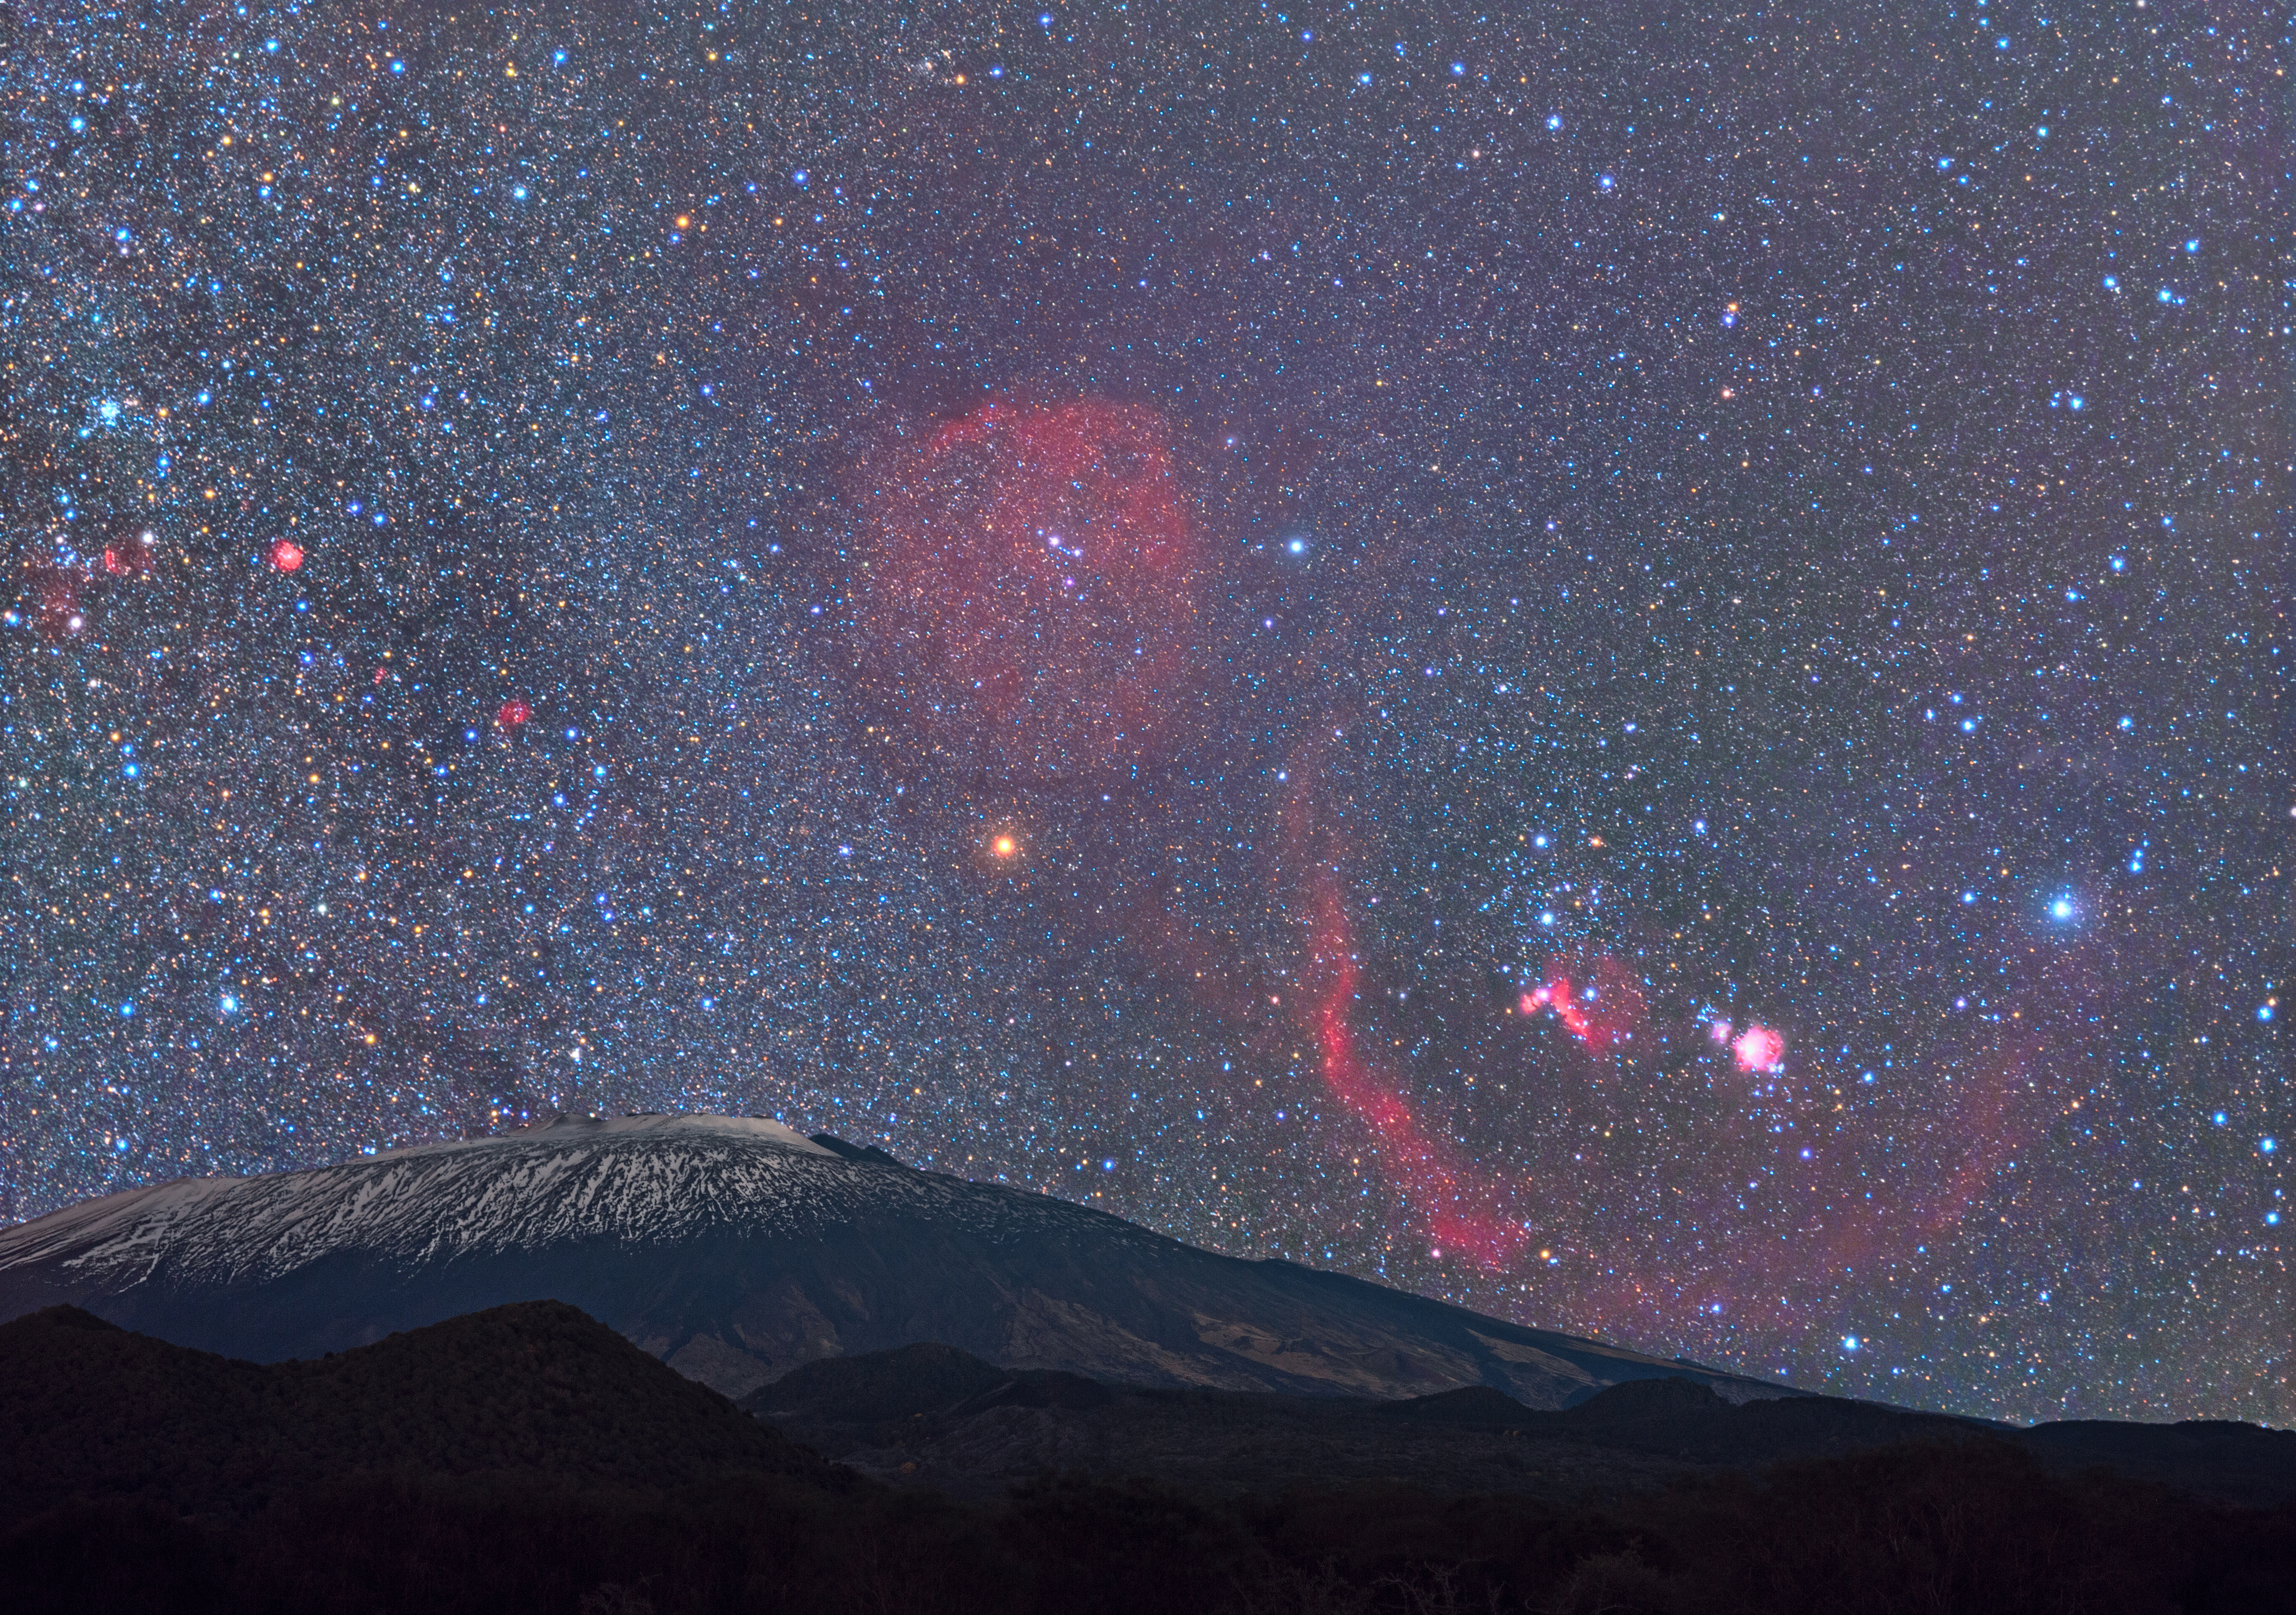

Orion Rises Over Mount Etna

Image title: Orion Rises Over Mount Etna
Author: Dario Giannobile
Country: Italy

Taken in February 2021, this image is a composite of an astronomy picture in the background and Mount Etna, the famous volcano in Sicily, Italy, in the foreground. Prominently, we see the red hydrogen clouds in space in the area of Orion. Barnard’s Loop is the gigantic bow with the Great Orion Nebula and the Horsehead Nebula in its centre. The deeper-coloured Horse Head is below the southernmost stars in Orion’s Belt, which is the line of white stars above the red nebula. Clearly visible is also the division between the Small and the Great Orion Nebula, the circular and the trapezium-shaped structure in light pink within which one of the nearest star-forming regions is located. The nebula is only a bit more than a thousand light-years away.

In the middle-left, close to the edge of the image, the small red structure is the Monkey Head Nebula still in the constellation Orion. It hosts a young star cluster and the deep red colour of this hydrogen cloud indicates its potential to build new stars in the future if the material is compressed again. All these reddish objects are strongly processed in this image, as they are not visible to the unaided eye.

Still, this image provides an interesting feature; the red supergiant star Betelgeuse lies in the middle of the image and it seems to be directly above the active volcano Mount Etna. At the foot of this volcano is an ancient settlement, the city of Catania. We consider both Betelgeuse and Mount Etna somehow dangerous — but which of them will erupt first?

Ok, we know that Etna occasionally erupts. Normally it exhibits only small eruptions, but the bigger ones happen every few centuries. We also know that Betelgeuse as a giant star will become a supernova in the future. Astronomers call the timescale for the potential supernova short, implying that it will be only 10 000 or maybe 100 000 years until this star explodes. This is “soon” for astronomers, meaning that on Earth, two to four precession cycles will pass by (with the consequence that the Sahara will turn green and dry again two to four times), continental drift will take Africa further north and cause the Alps to grow in height, the Niagara falls in America will wash the rock completely away and only after all this (and much more) happening on Earth will Betelgeuse explode as a supernova. Mount Etna is much more dangerous for the people in Sicily, and Catania in particular, because it will erupt sooner.

Also see image in Zenodo: https://doi.org/10.5281/zenodo.7425536

Credit: Dario Giannobile/IAU OAE